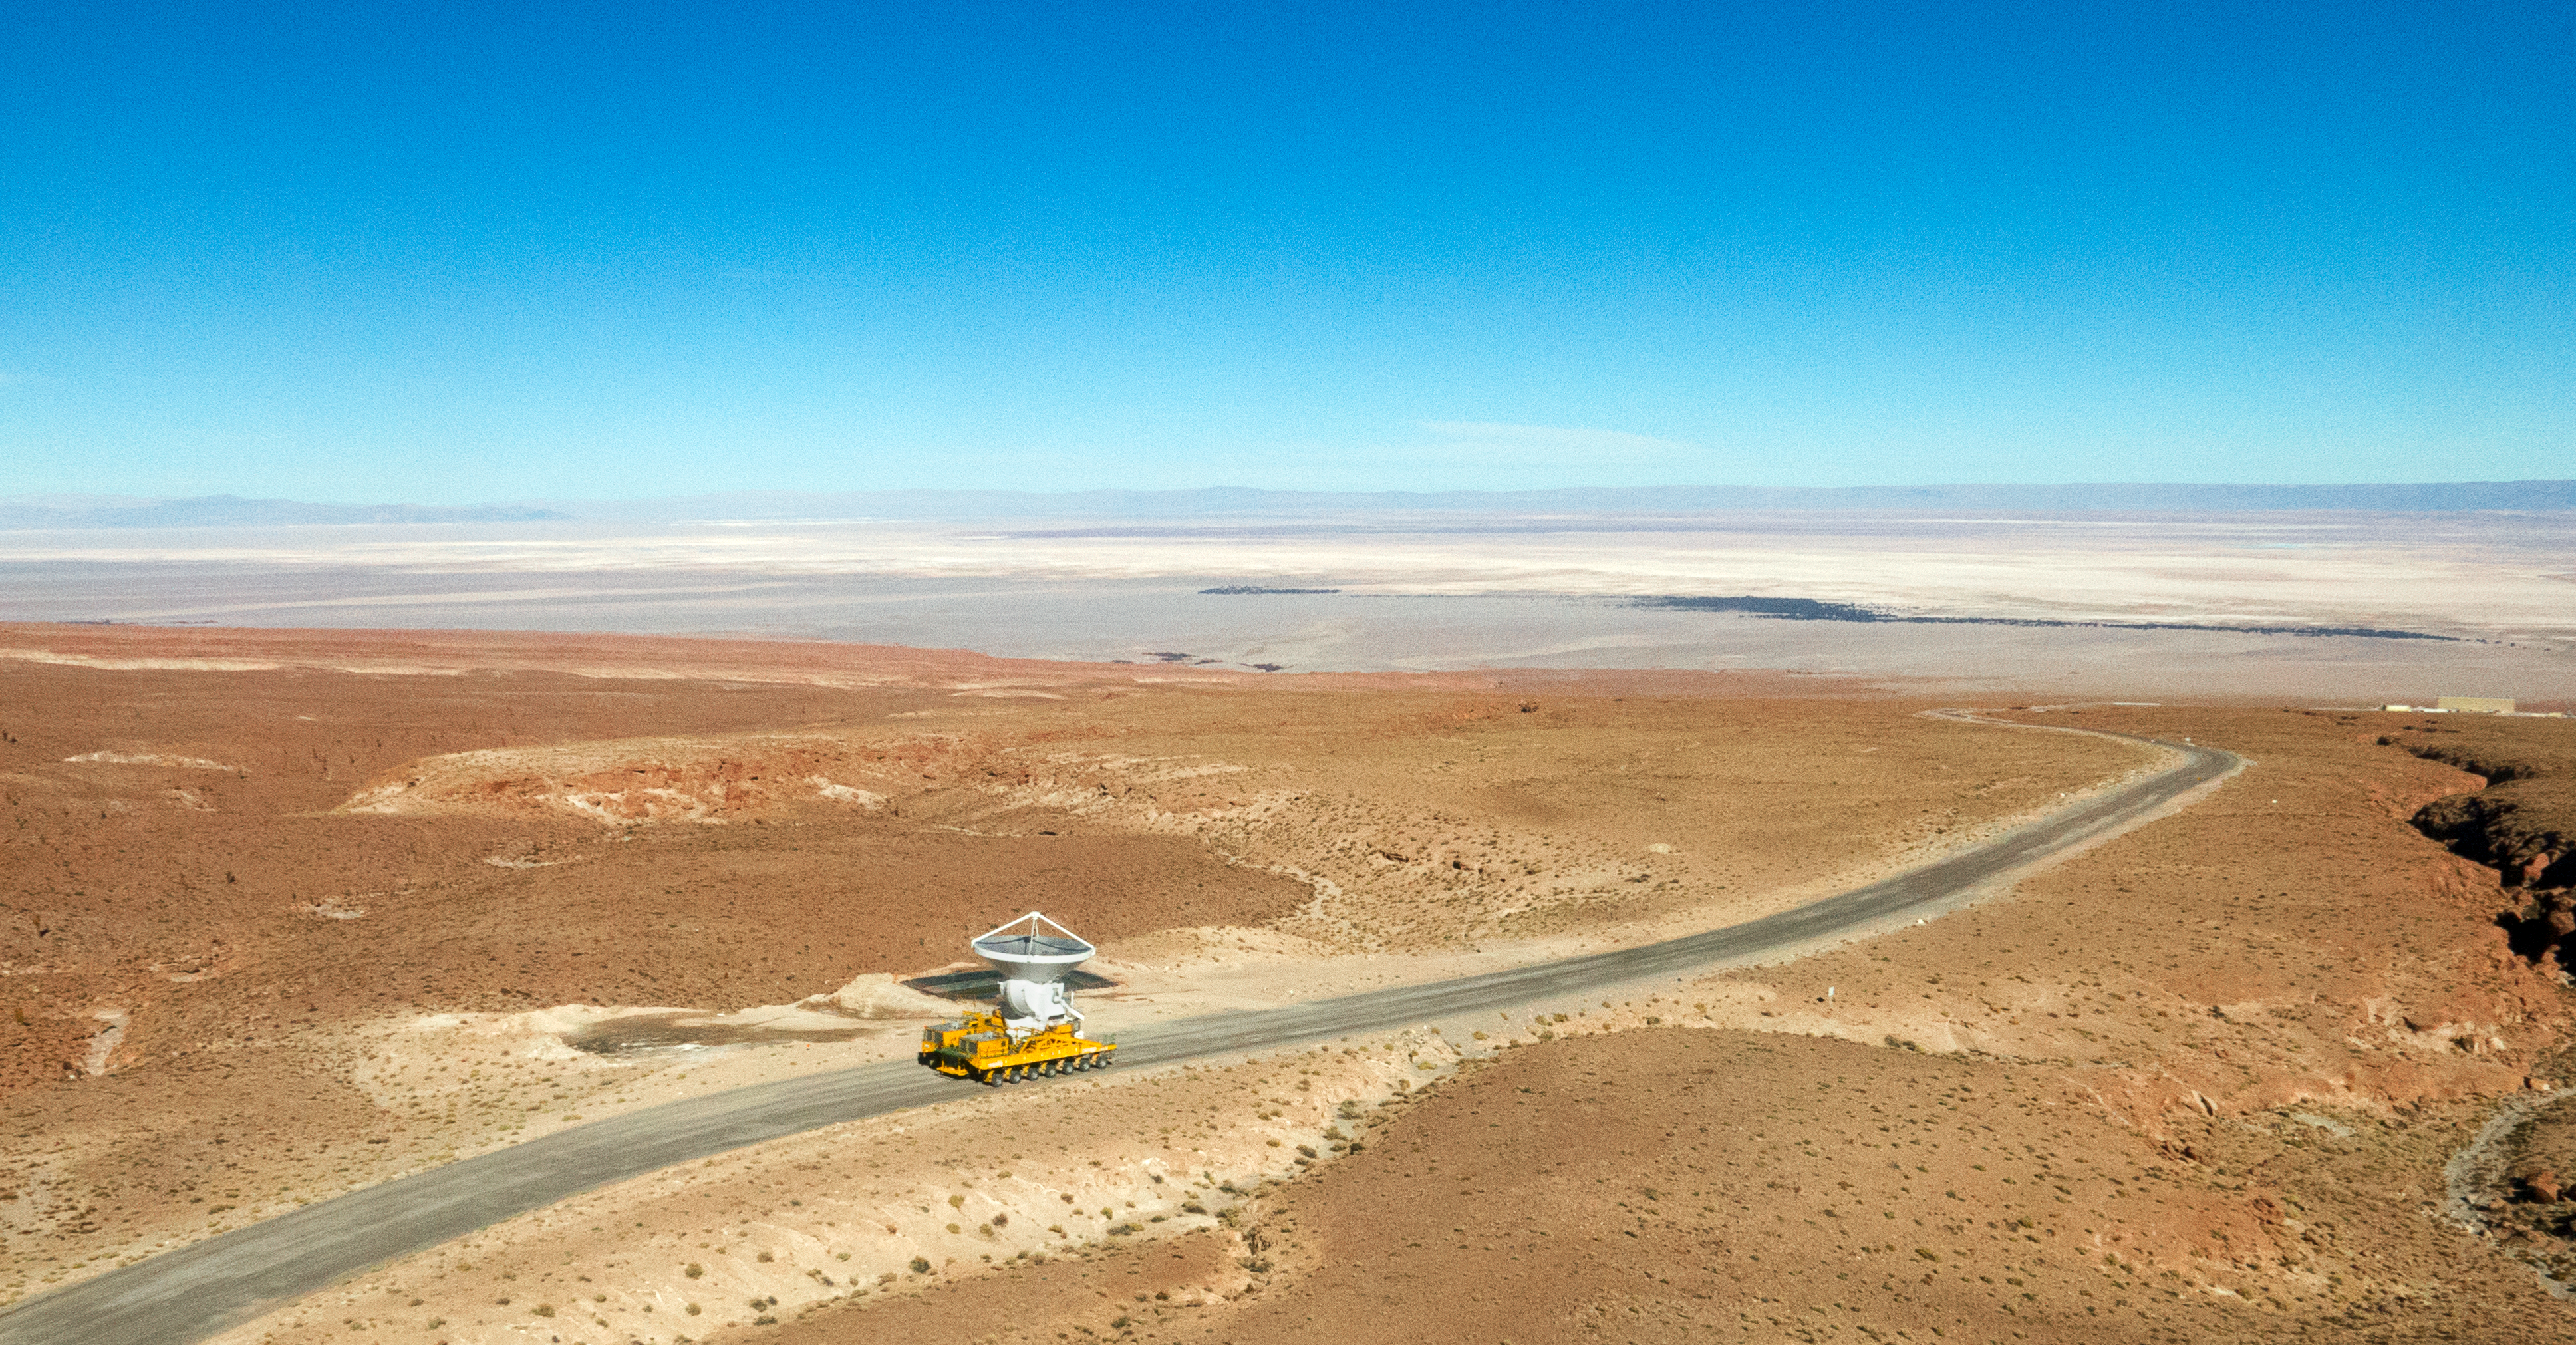

The final ALMA antenna arrives at Chajnantor

The final antenna for the Atacama Large Millimeter/submillimeter Array (ALMA) project is seen here being taken up to the high-level site at the ALMA Observatory, 5000 metres above sea level. Its arrival completes the complement of 66 ALMA antennas on the Chajnantor Plateau in the Atacama Desert of northern Chile — where they will in future work together as one giant telescope.

Credit: A. Marinkovic/X-Cam/ALMA (ESO/NAOJ/NRAO)